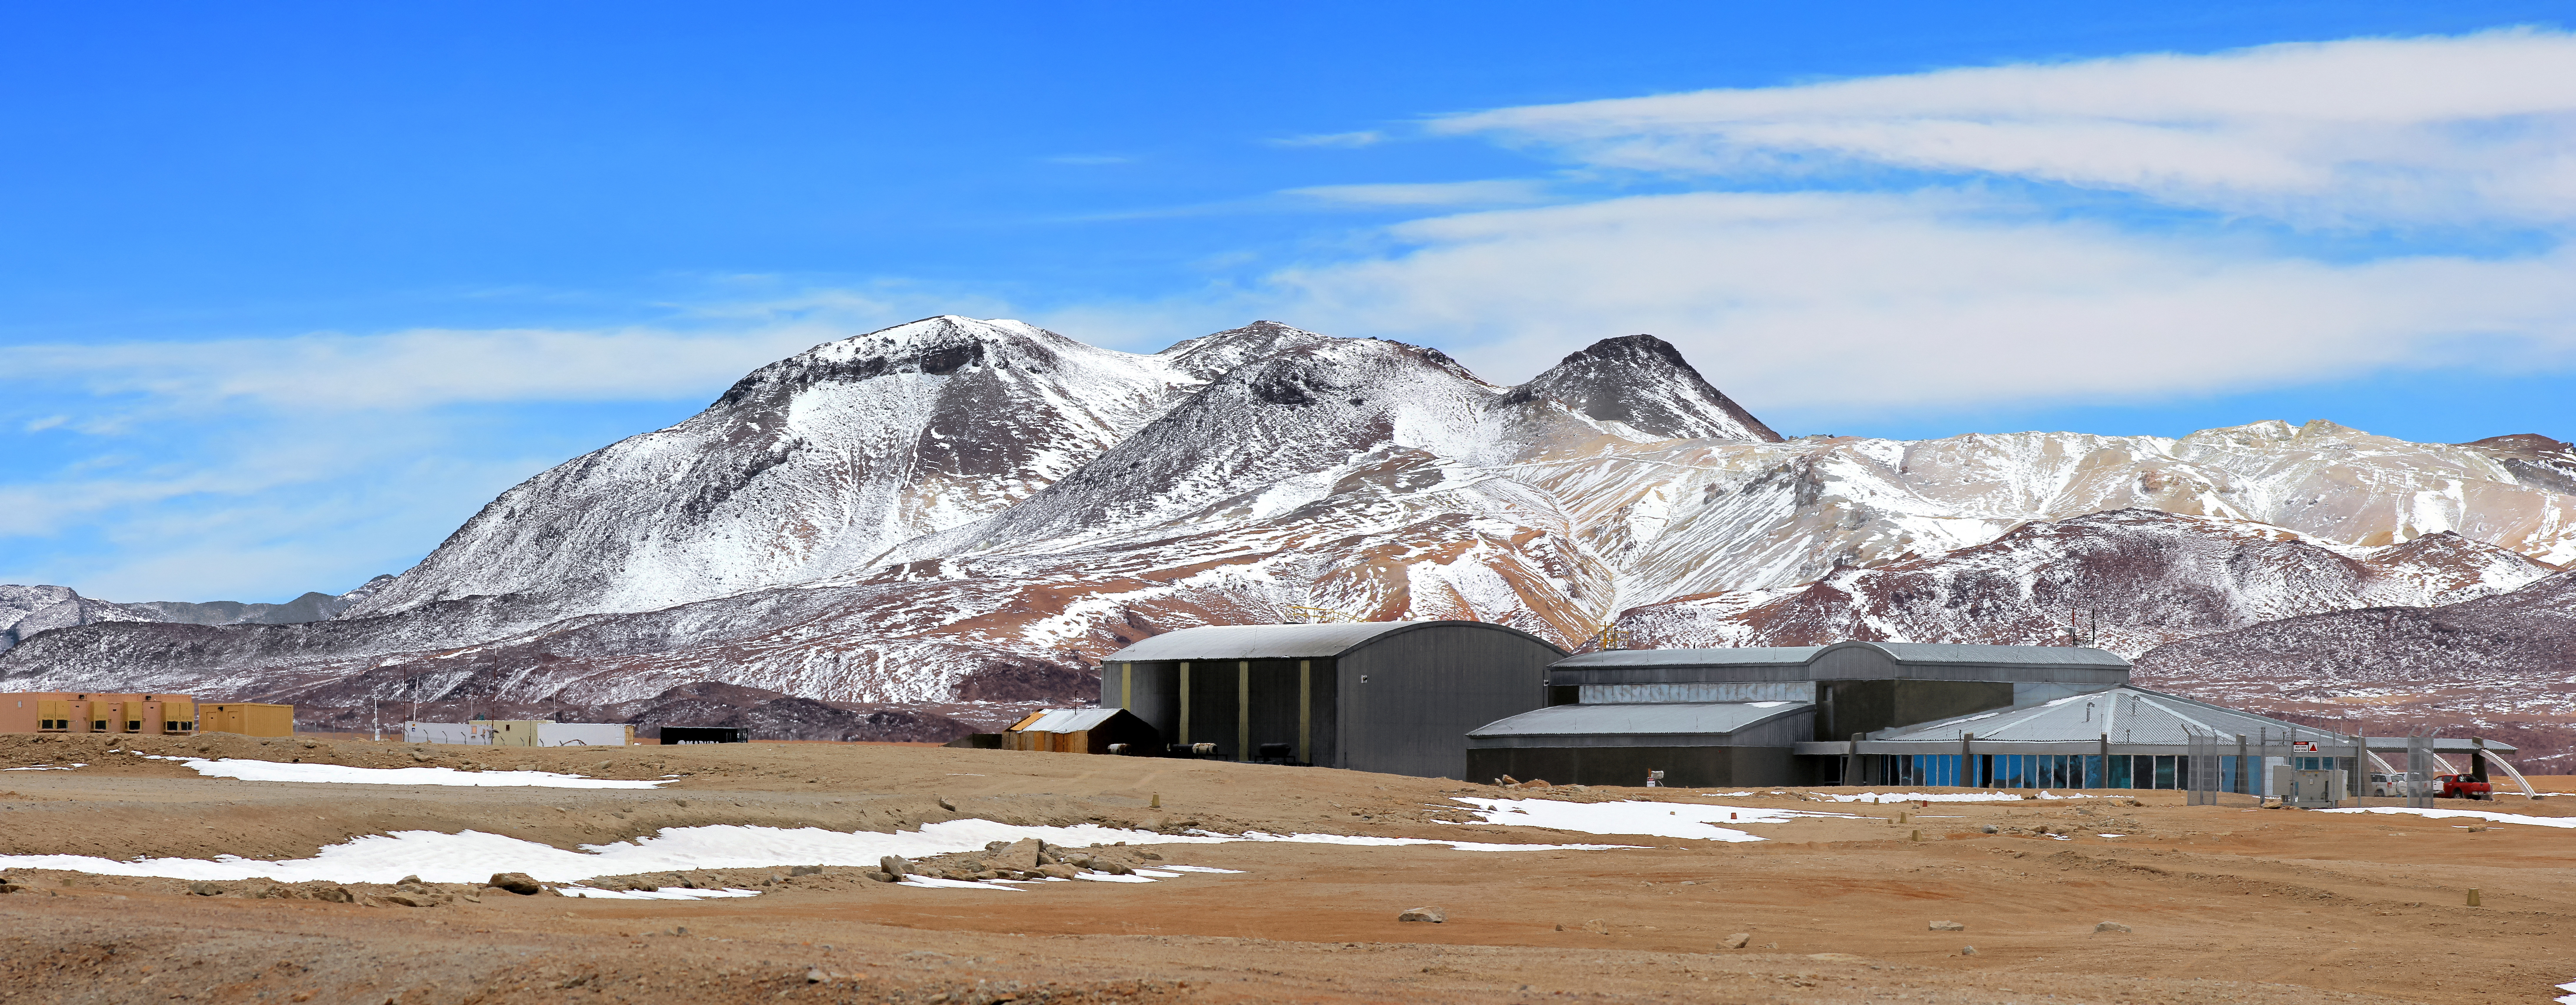

The ALMA Operations Site (AOS)

The ALMA Operations Site (AOS) appears to be nestled into the foot of one the Chajnantor Plateau's many mountain ranges in this tricked perspective shot. The actual distance between the building and mountains can be accurately determined from a different angle (esopia-5216).

Credit: D. Schreiner and S. Degezelle (ESO)